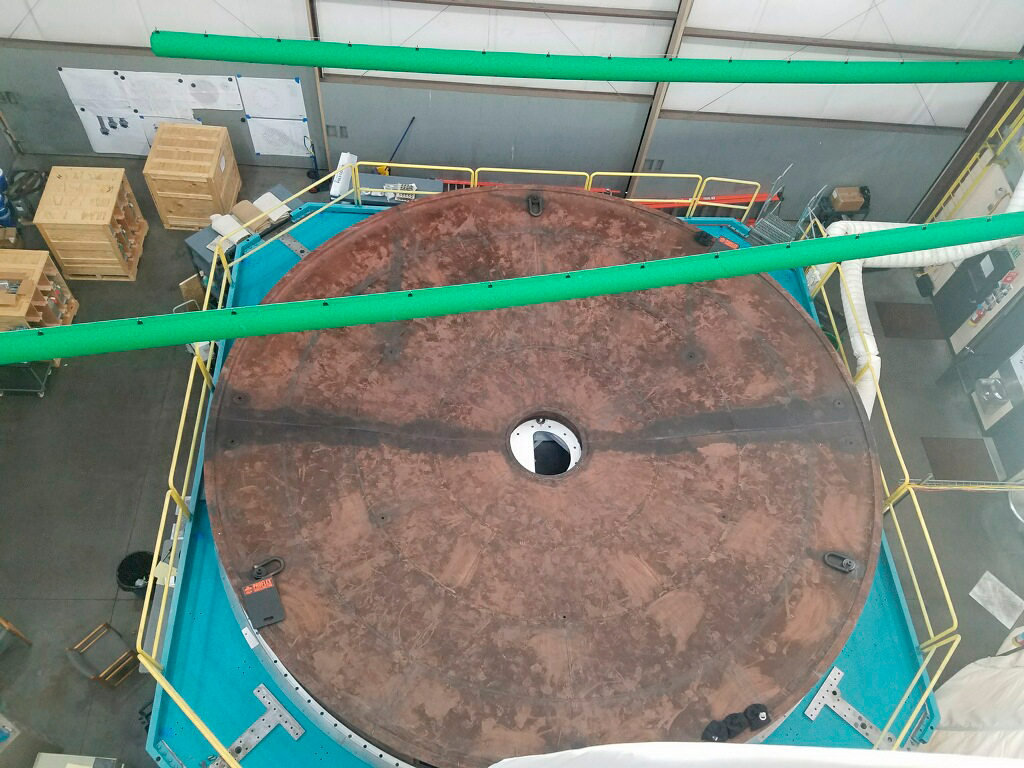

M1M3 Cell Assembly from Above

This photo shows a top-down view of the Primary/Tertiary Mirror (M1M3) Cell and steel Surrogate, taken from the top by CAID workers while they were working above it. Not pictured: the enormous progress made inside the Cell over the last few months.

Credit: Rubin Observatory/NSF/AURA